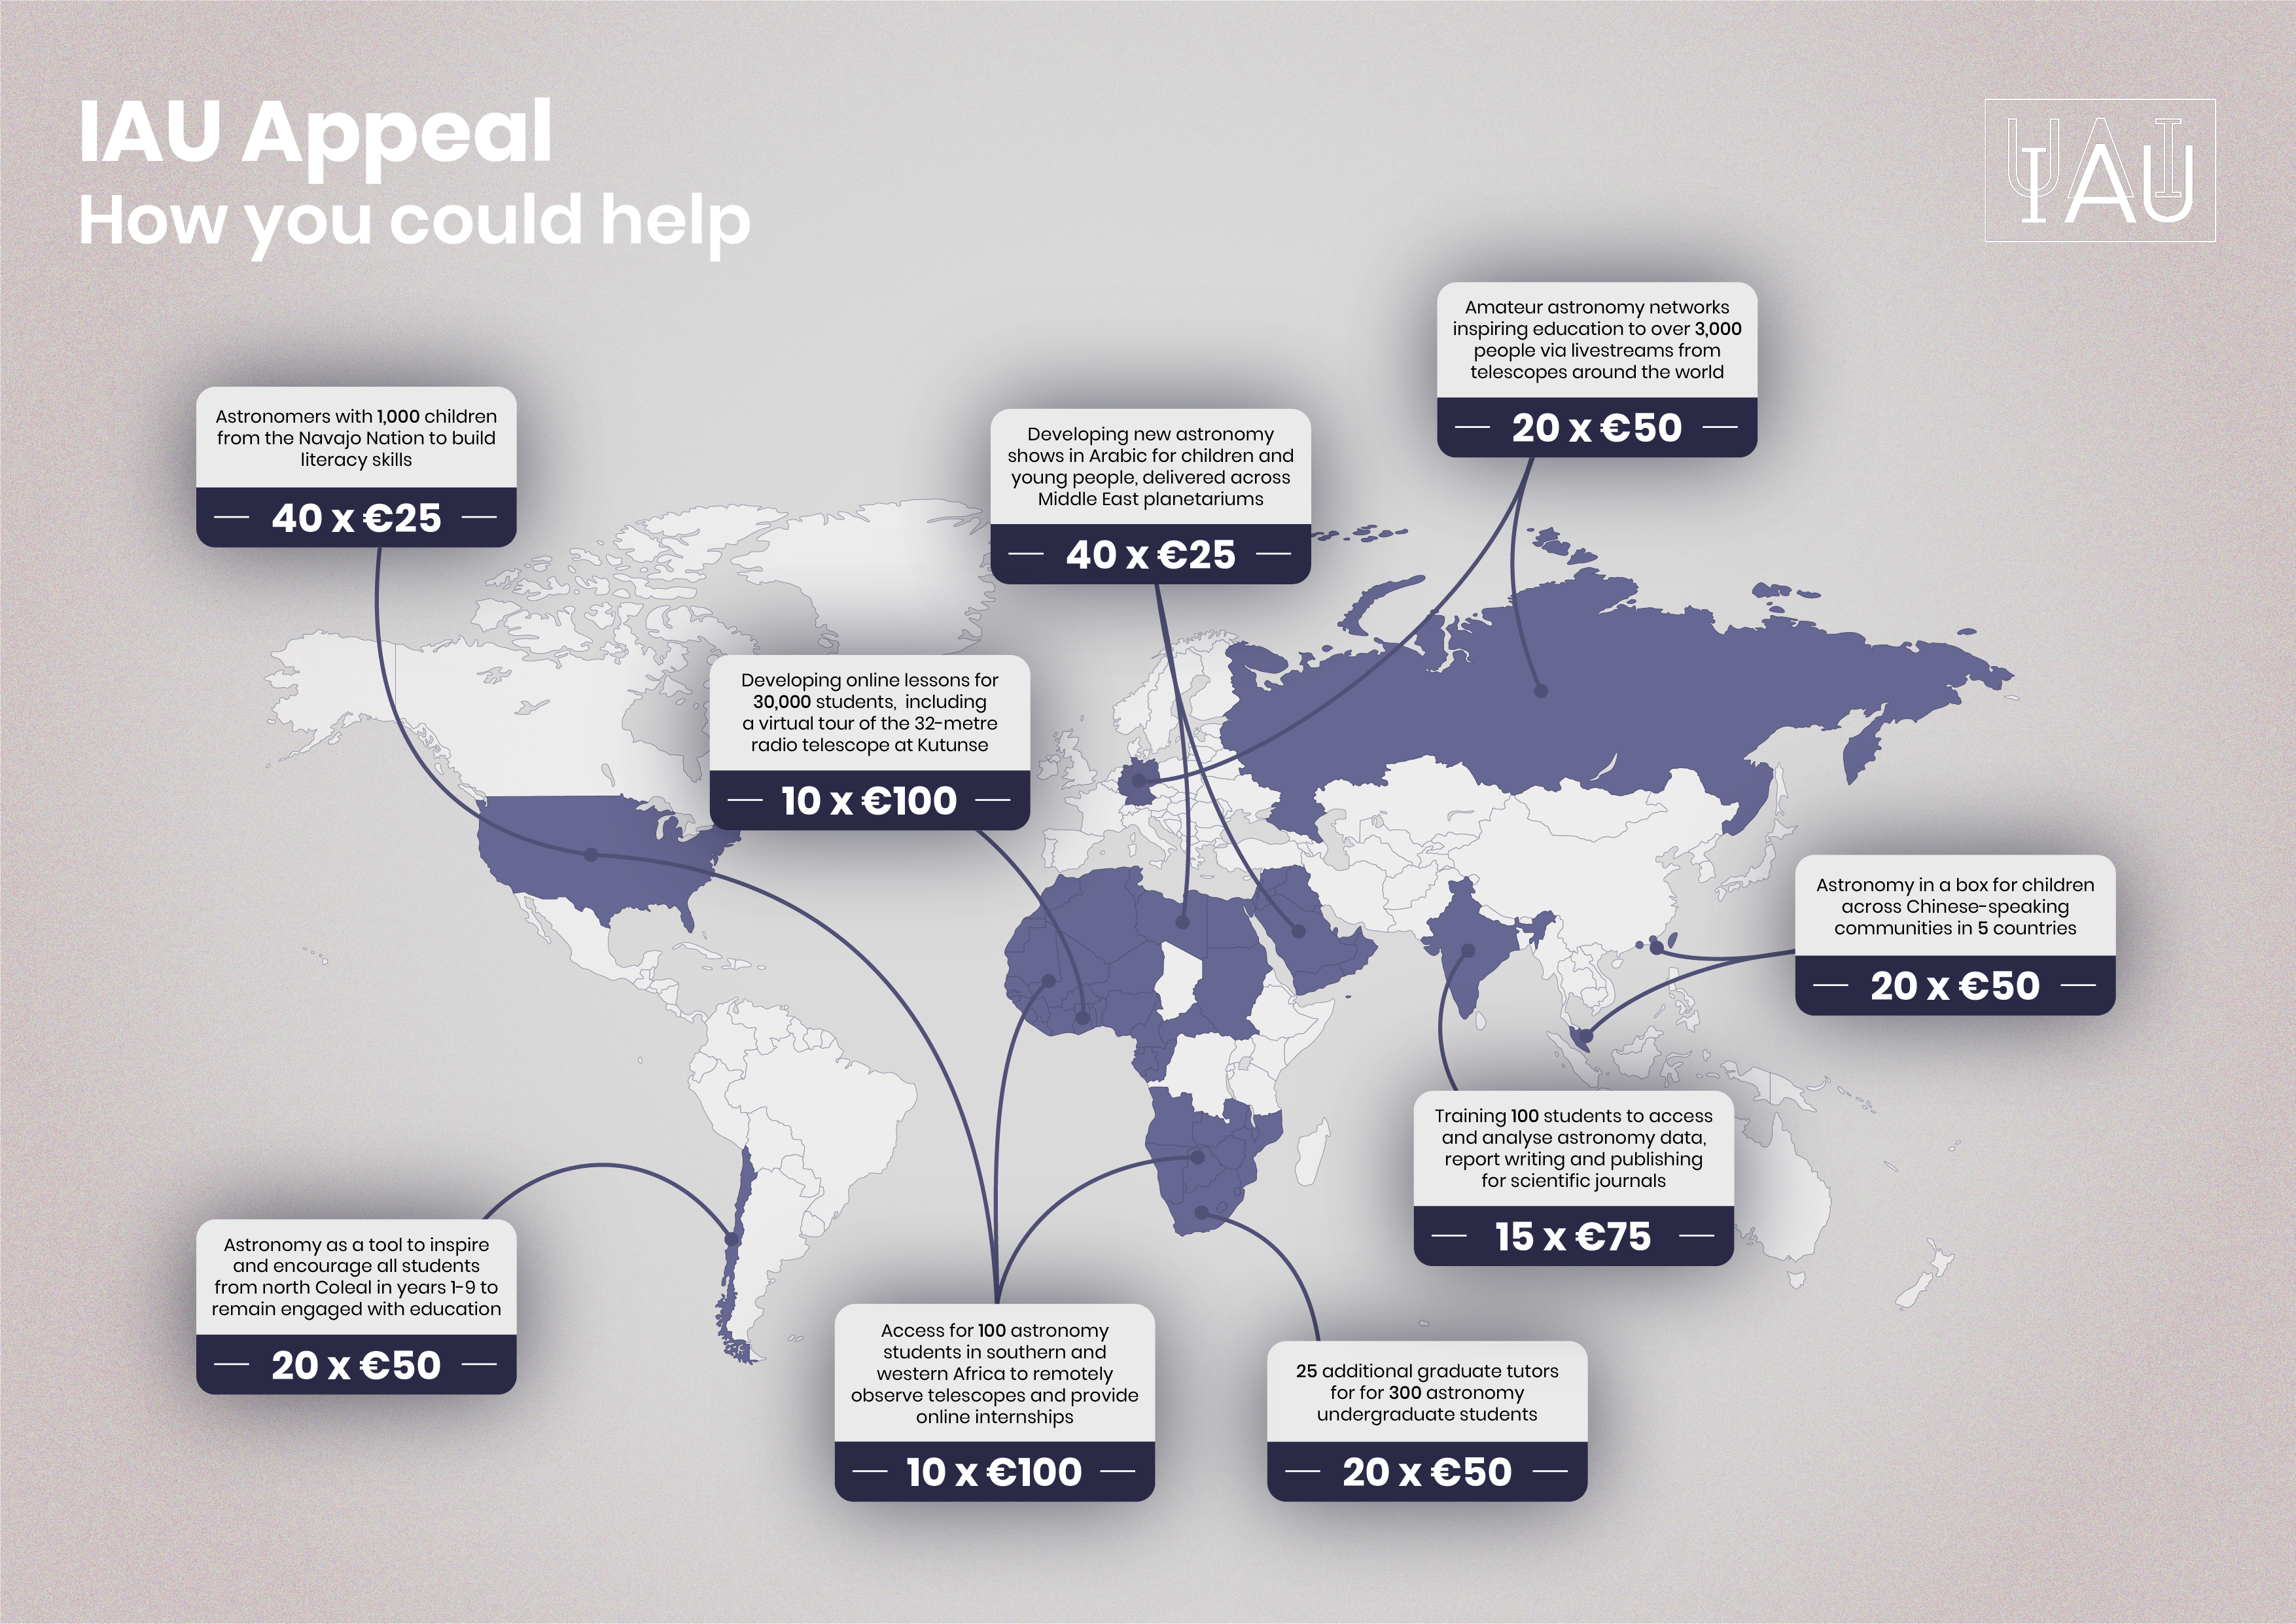

Map of projects where donations could help

Map of projects where donations could help.

Credit: Aneta Margraf-Druc/OAD